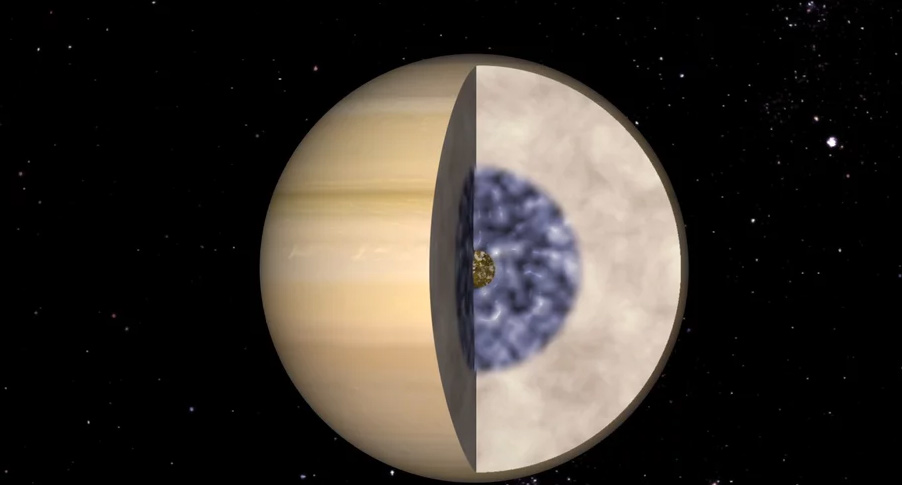

Animation of Saturn’s Interior

Find out what mysteries lurk beneath the clouds of Saturn. https://public.nrao.edu/explore/milky-way-explorer/.

Credit: Alexandra Angelich (NRAO/AUI/NSF); NASA/Björn Jónsson. Music: Mark Mercury.